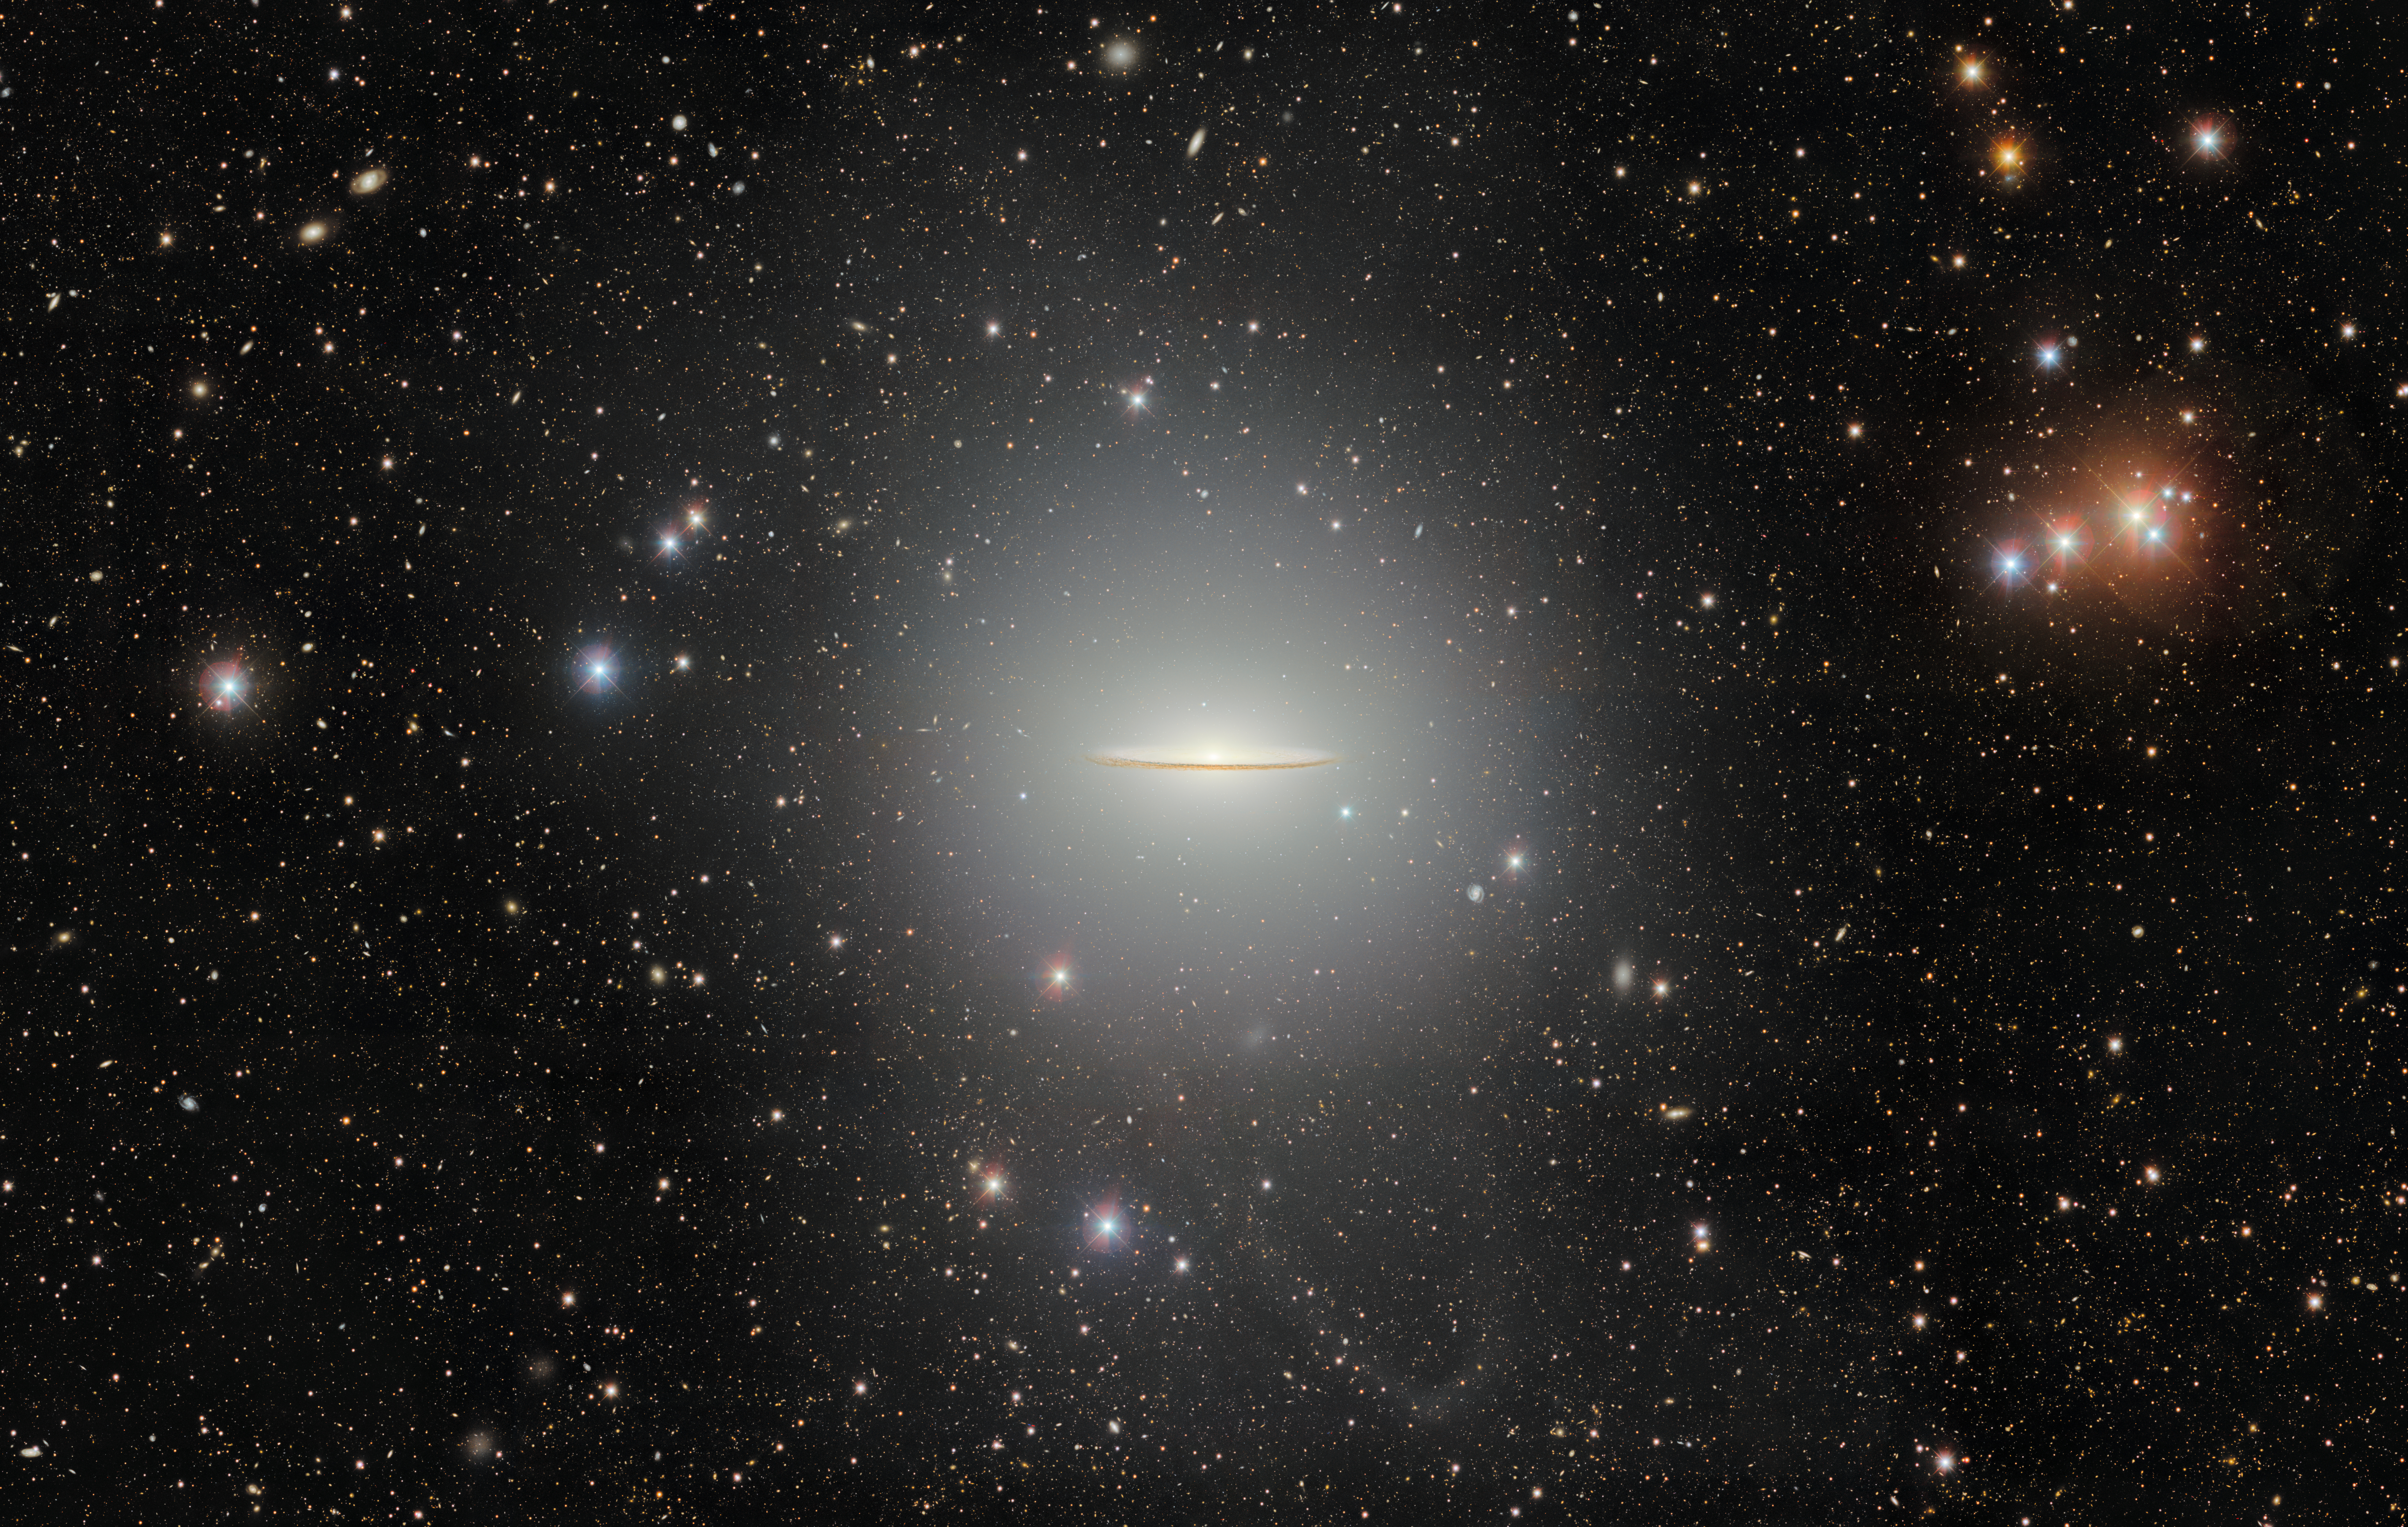

Sombrero Galaxy: The Universe’s Dusty Brimmed Hat

Messier 104, nicknamed the Sombrero galaxy, is a popular target for amateur observing and astronomical research. Its recognizable extended halo and dust-filled disk are captured in this image from the Department of Energy-fabricated Dark Energy Camera (DECam) mounted on the U.S. National Science Foundation Víctor M. Blanco 4-meter Telescope at Cerro Tololo Inter-American Observatory (CTIO) in Chile, a Program of NSF NOIRLab.

See a close-up of the Sombrero Galaxy in the cropped version of this image here.

Credit: CTIO/NOIRLab/DOE/NSF/AURAImage Processing: T.A. Rector (University of Alaska Anchorage/NSF NOIRLab), D. de Martin & M. Zamani (NSF NOIRLab)